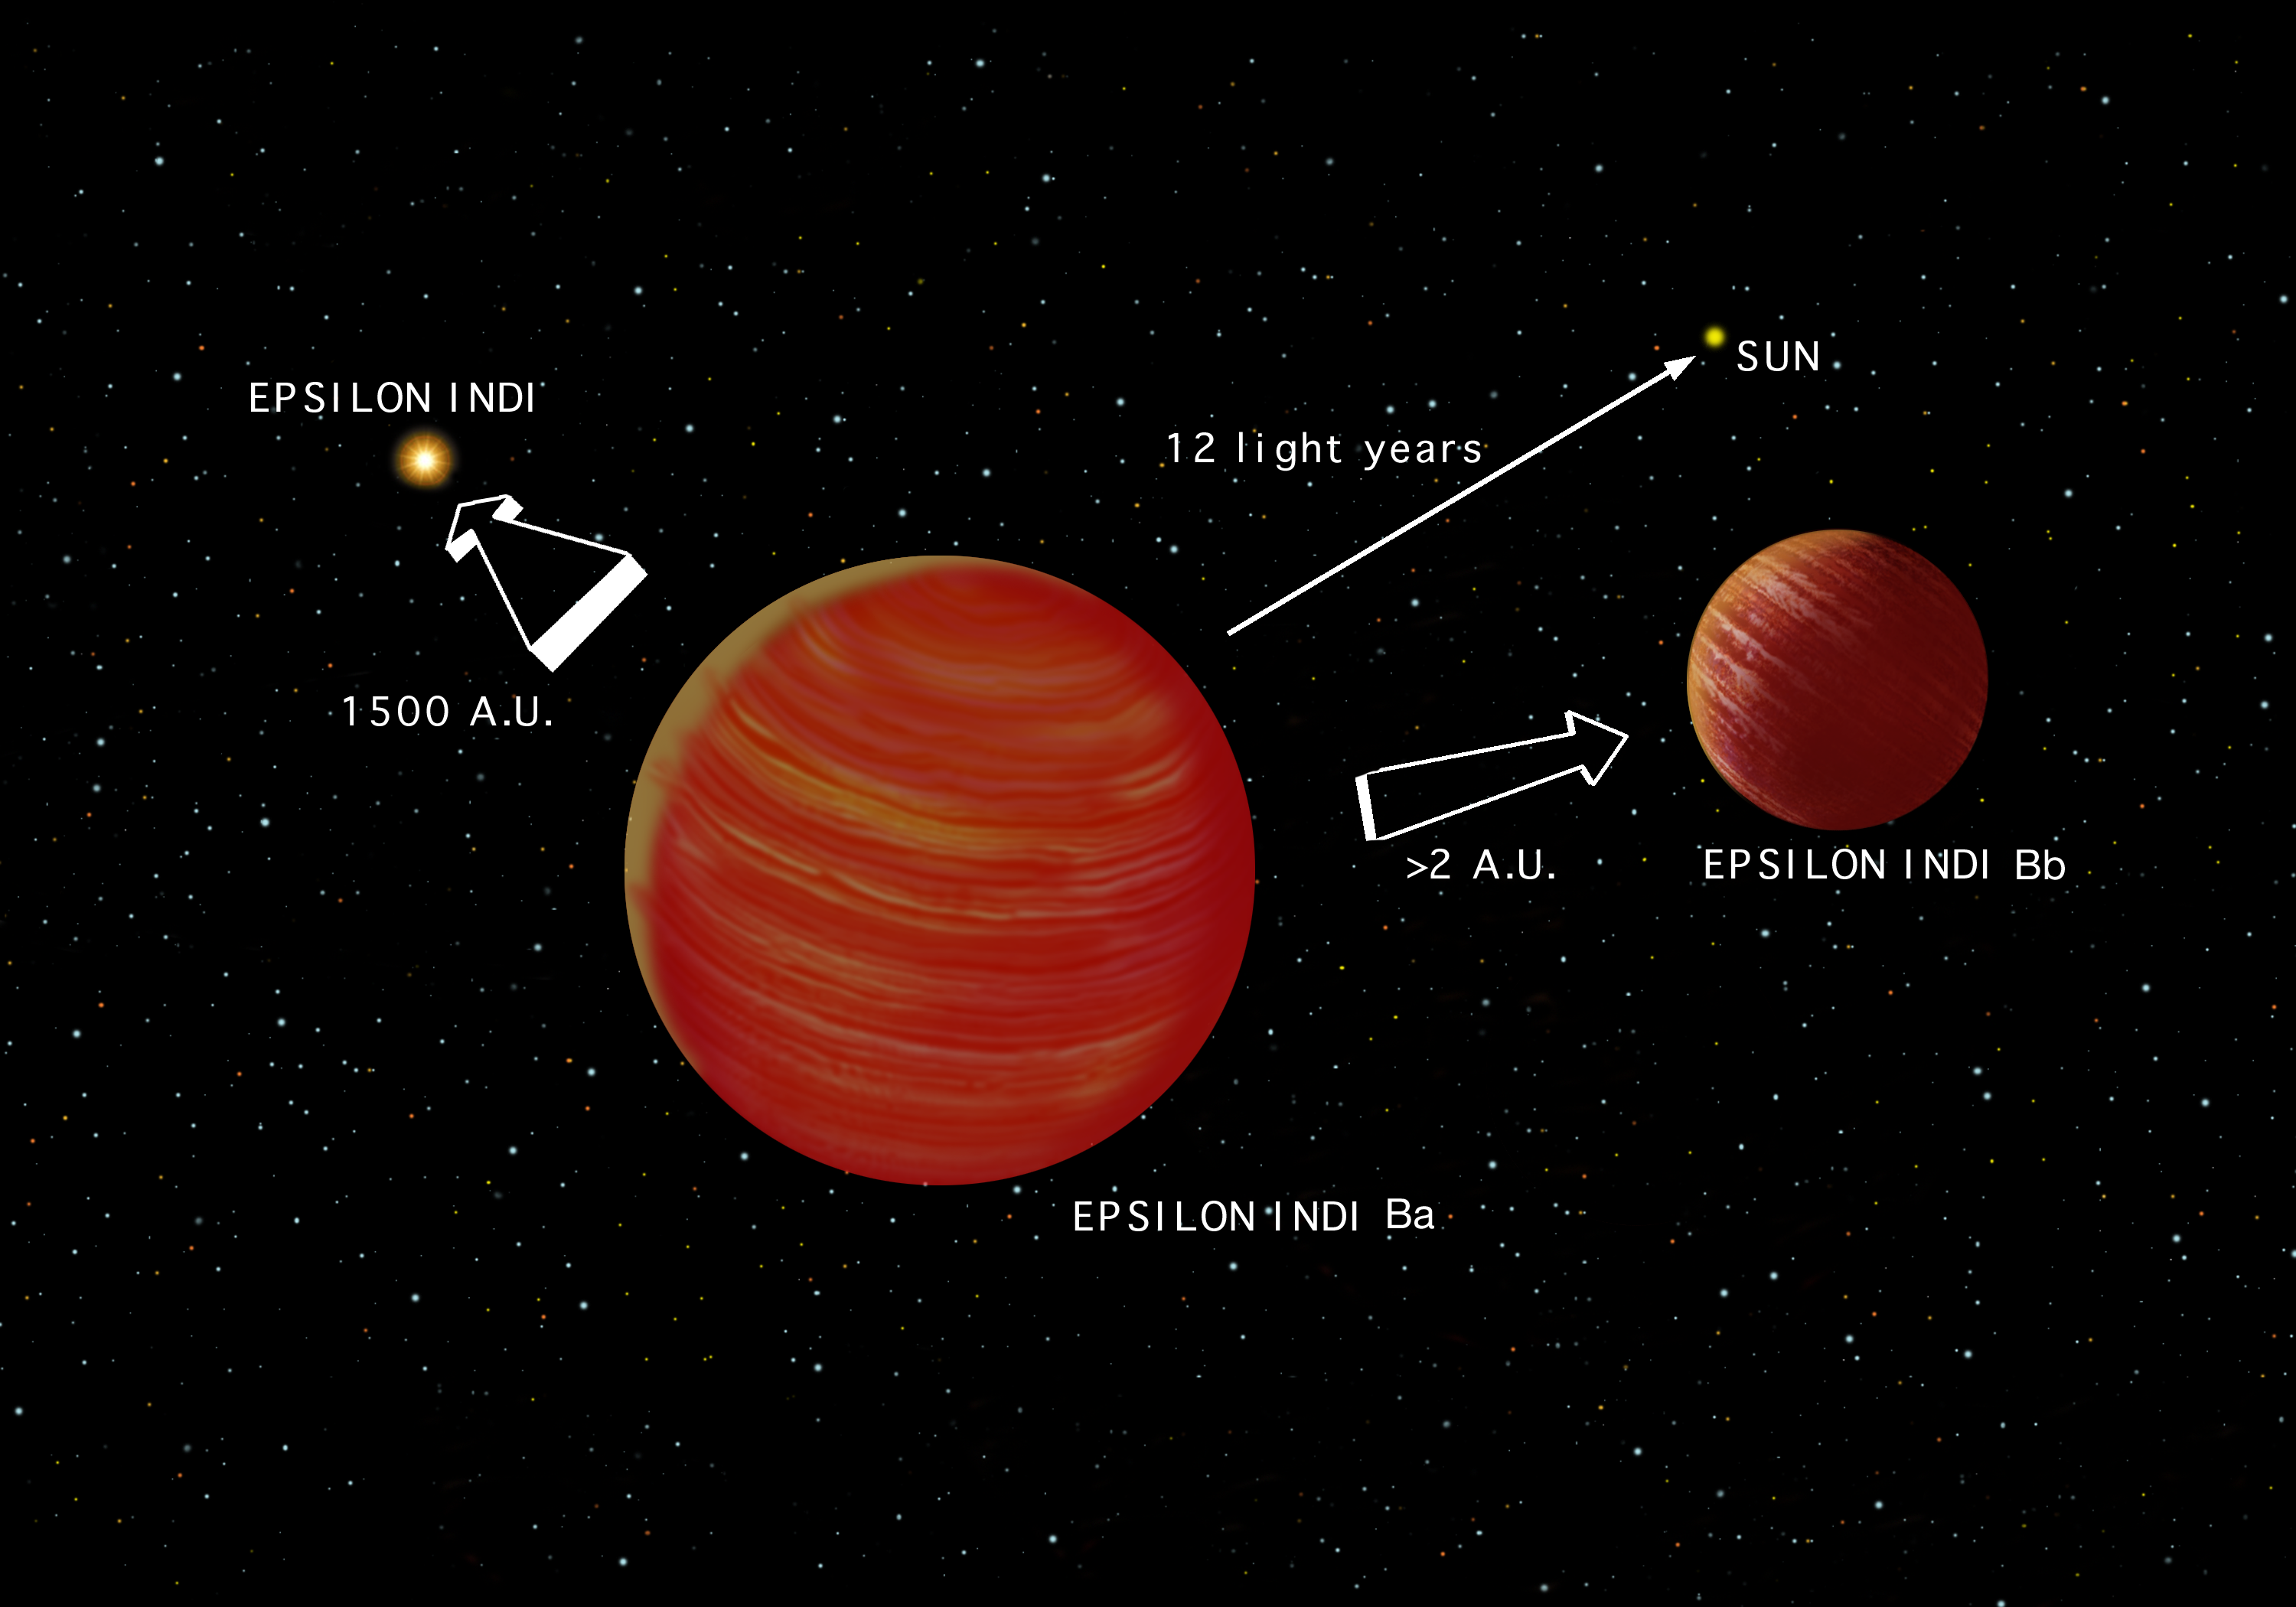

Artist's conception of the Epsilon Indi system

An artist's conception of the Epsilon Indi system showing Epsilon Indi and the brown-dwarf binary companions. Due to the perspective of the brown dwarf companions, the relative sizes are not represented in this illustration. Artwork by Jon Lomberg.

Credit: International Gemini Observatory/NOIRLab/NSF/AURA/Lomberg J.